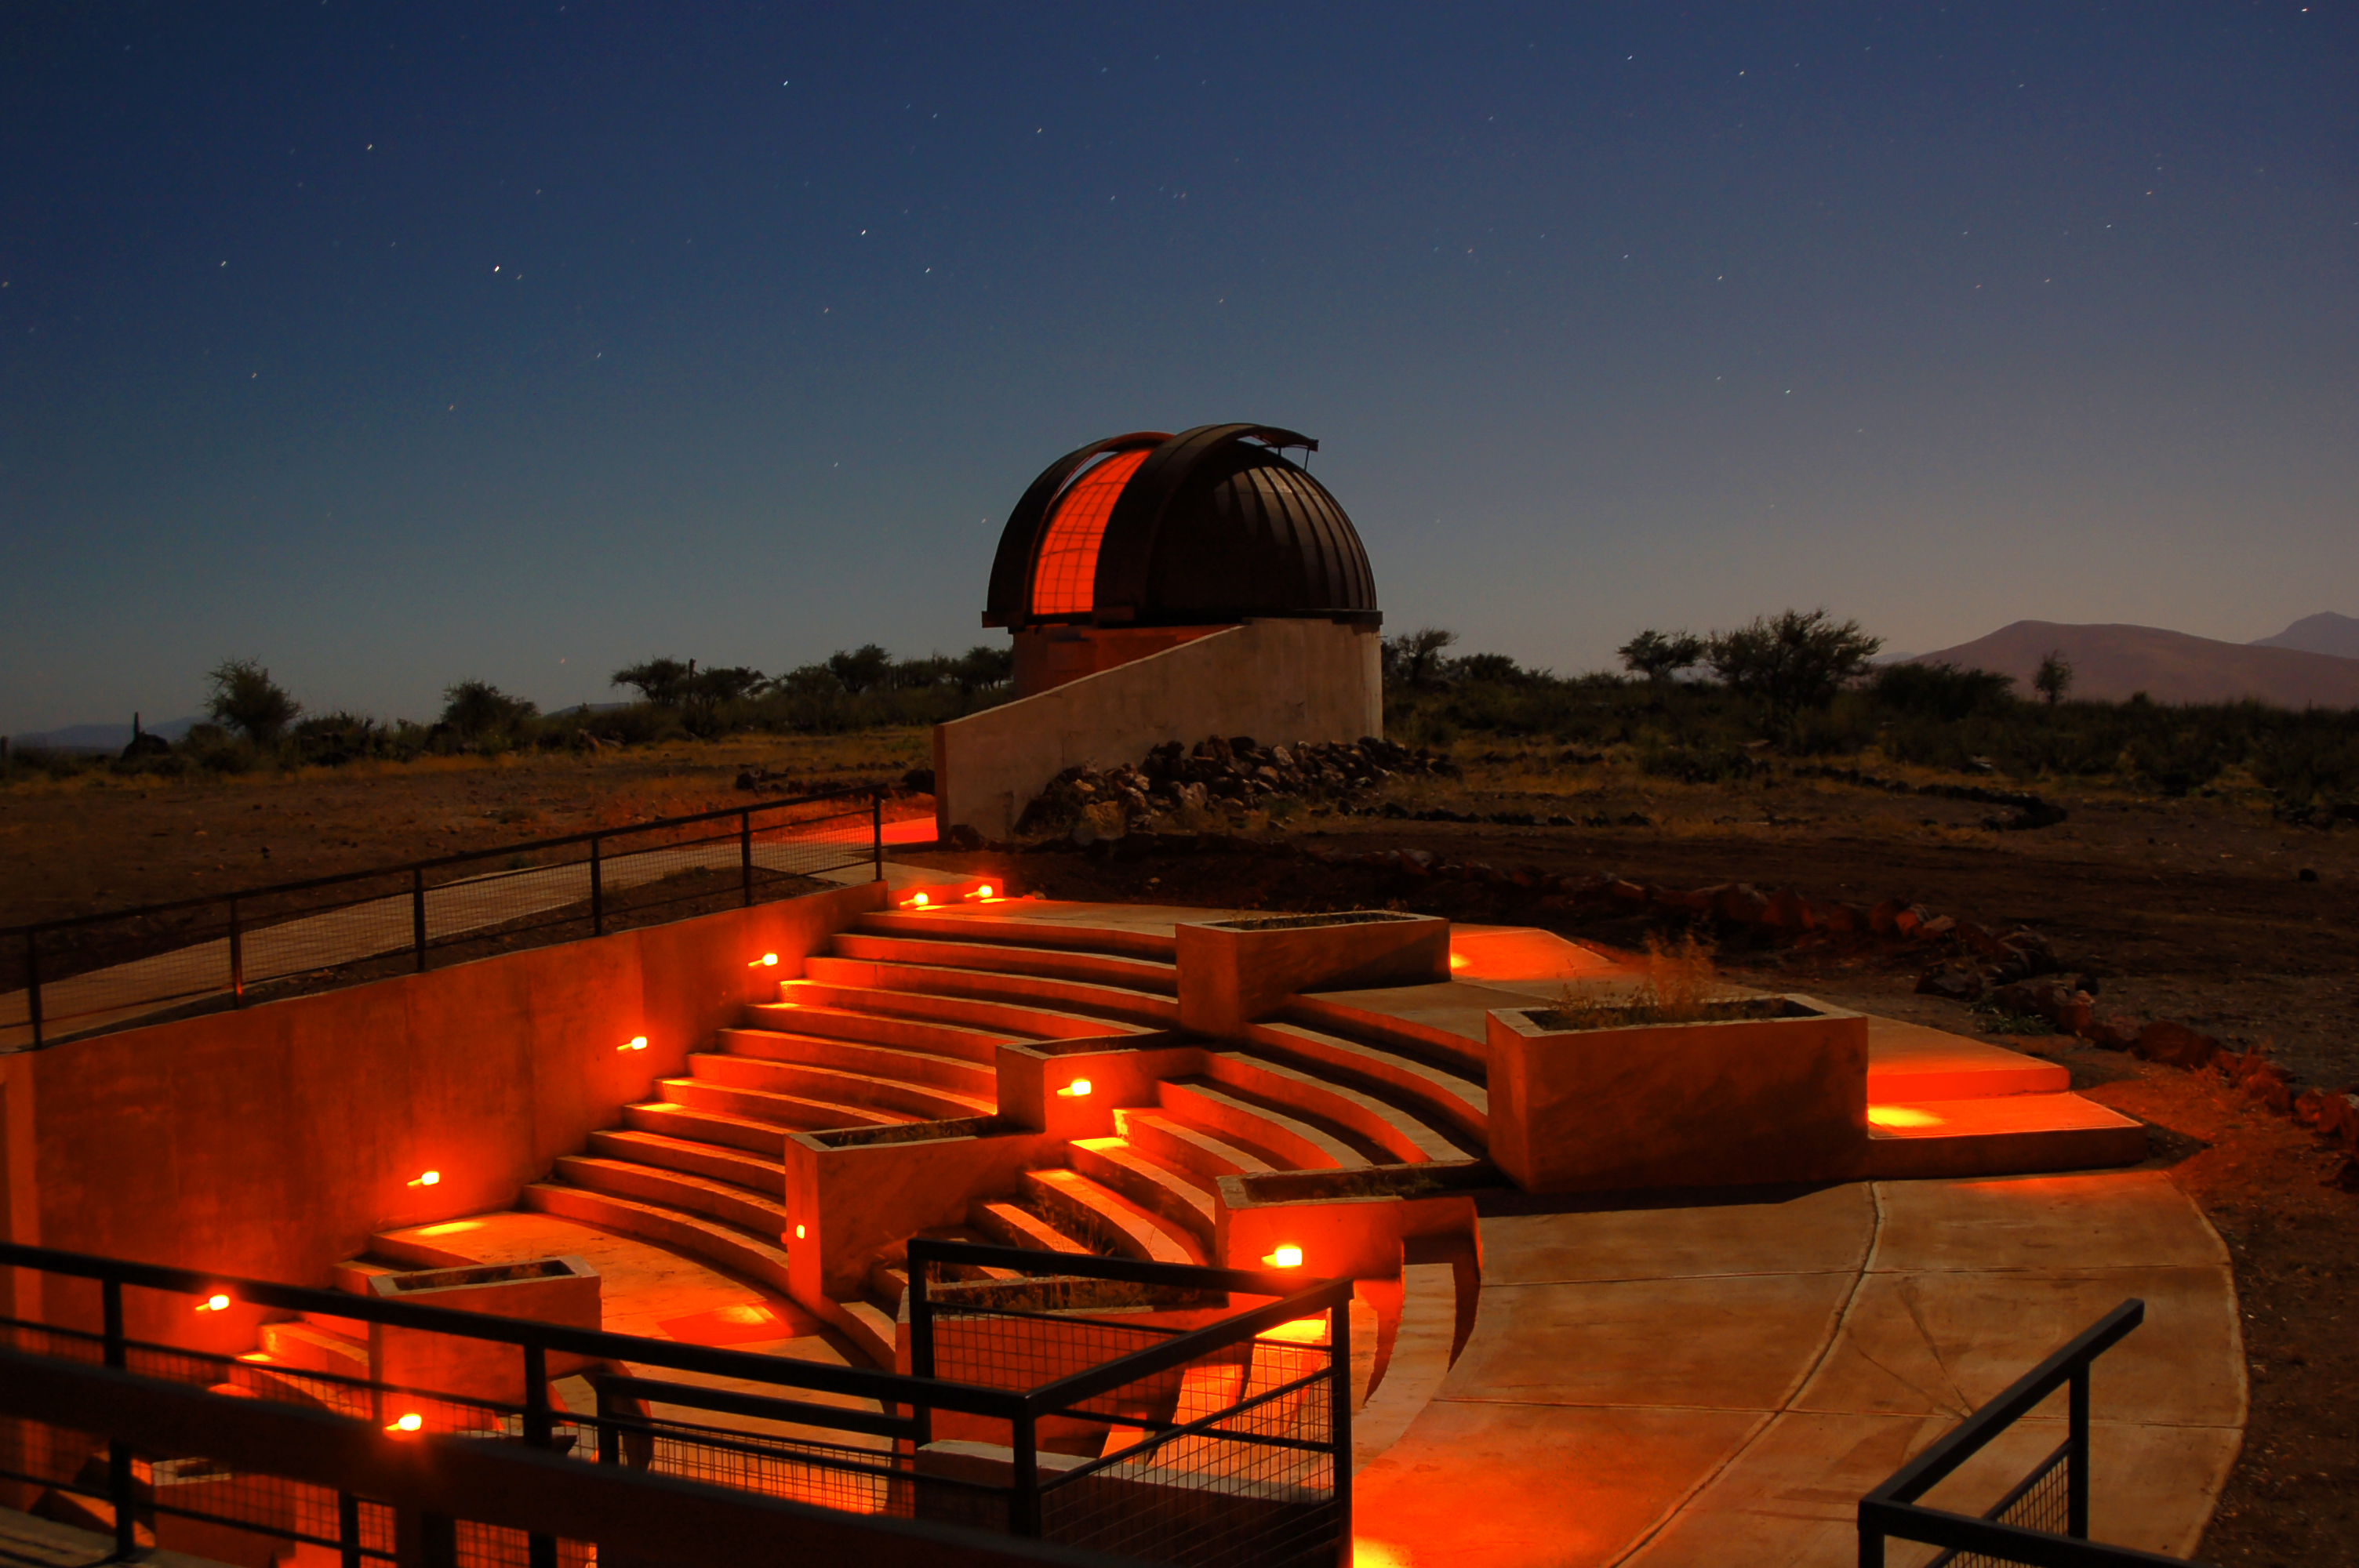

Cruz del Sur Observatory

Cruz del Sur is a touristic observatory located in Cerro El Peralito, 3.5 kilometres away from Combarbalá, in the IV Region of Chile. More info: http://www.observatoriocruzdelsur.cl

Credit: Rodrigo Marín Baez